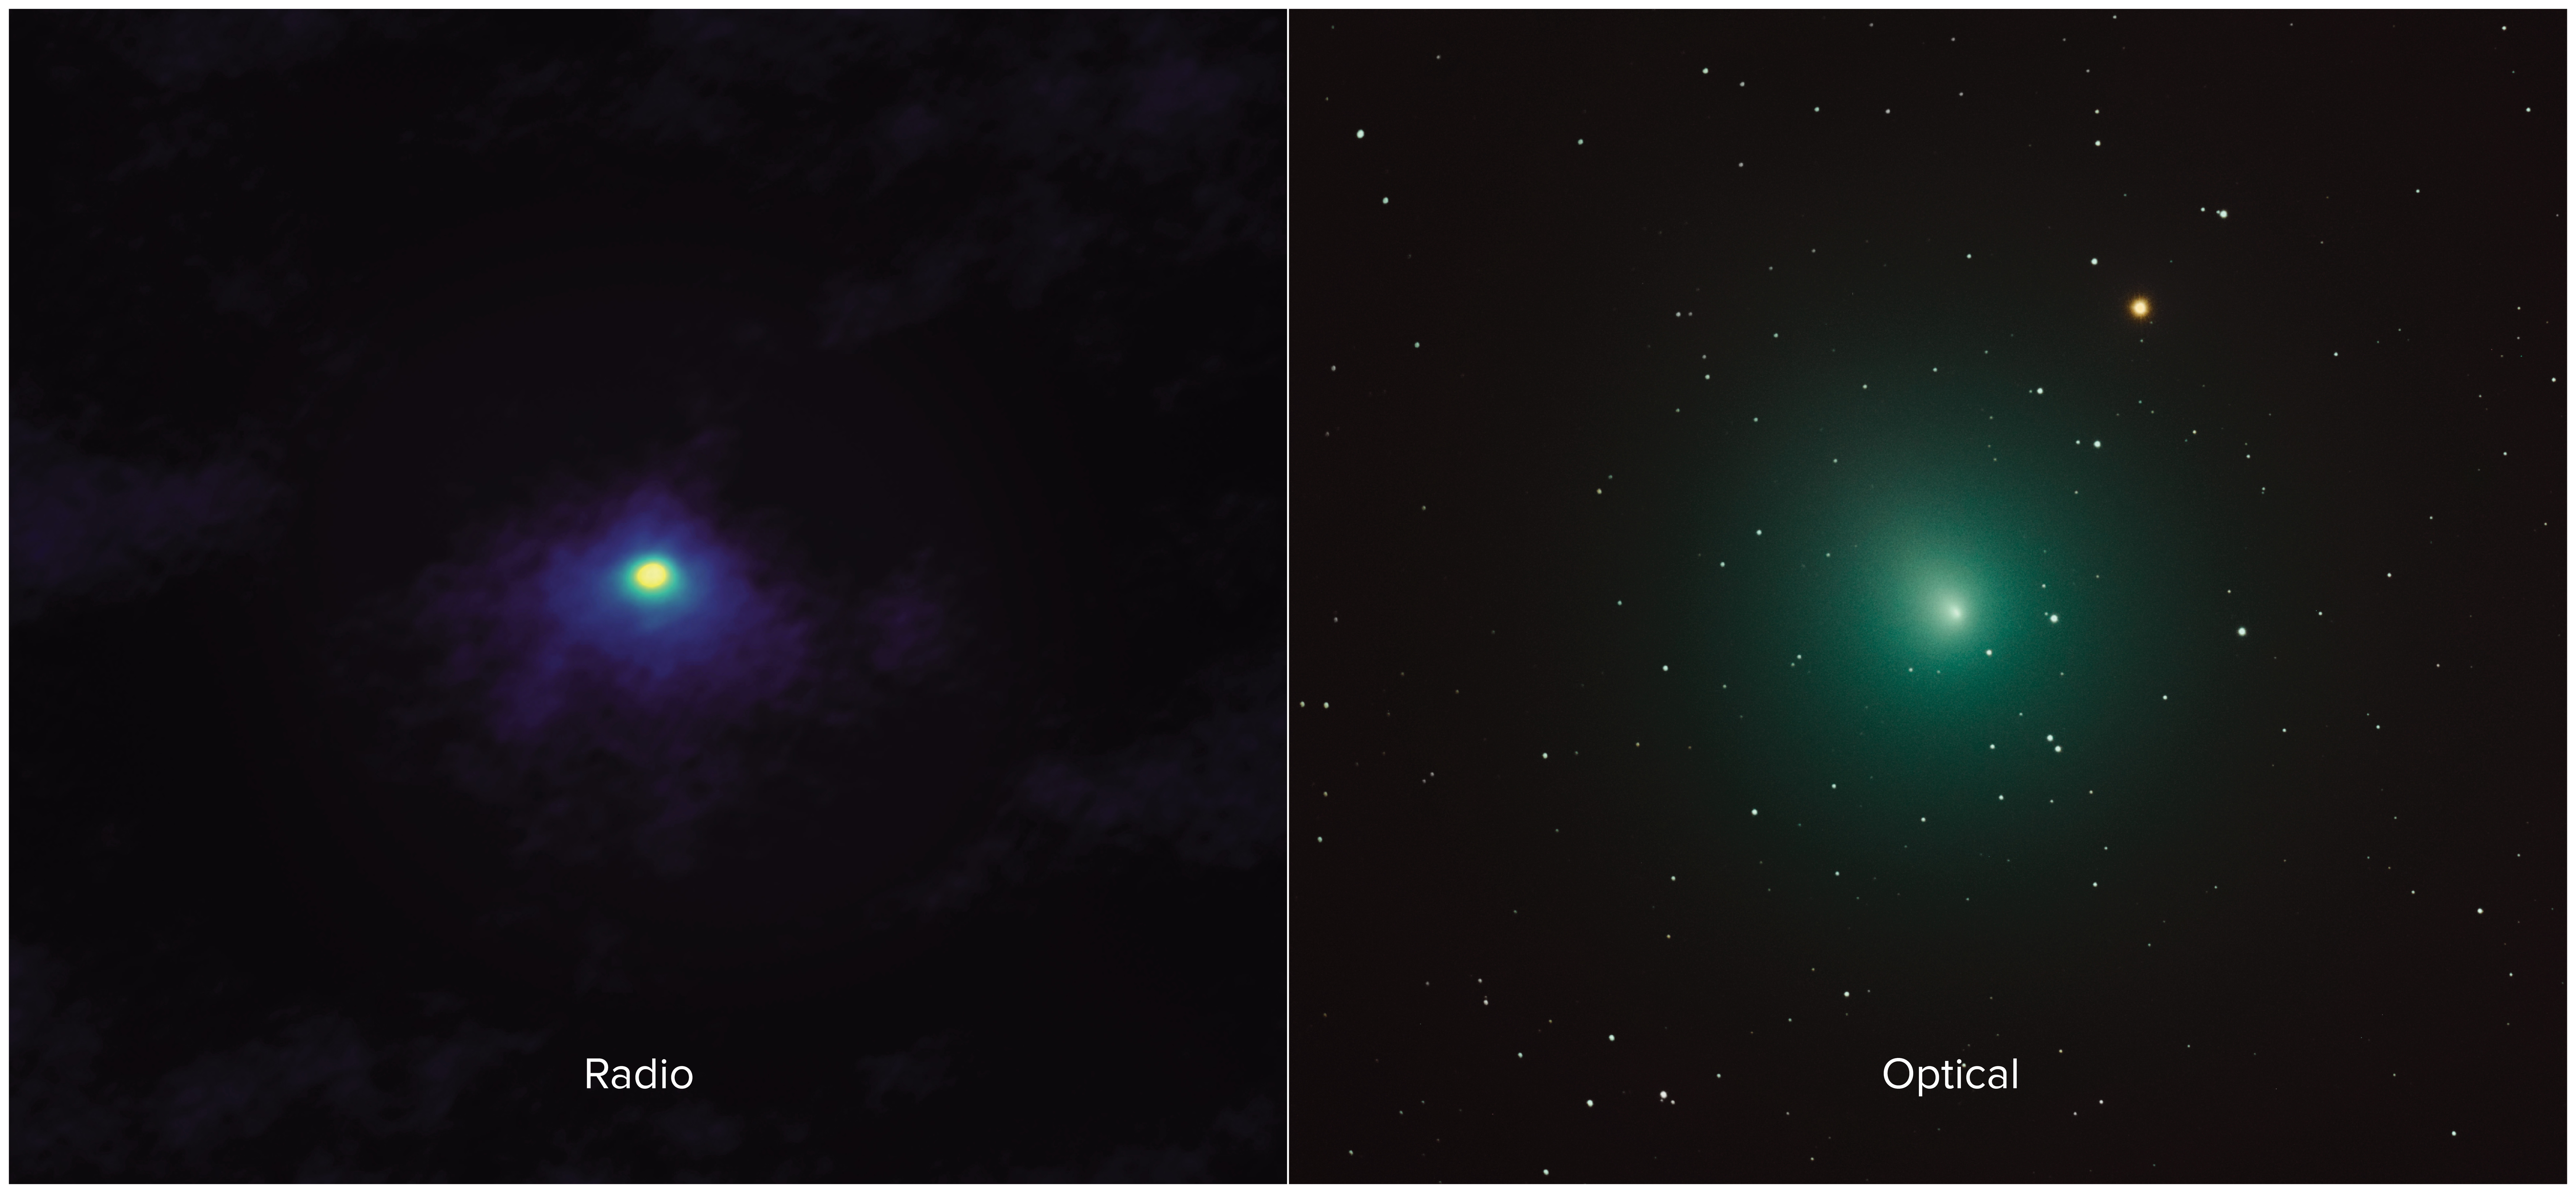

ALMA's View of Comet 46P/Wirtanen

Side-by-side comparison shows an ALMA image of comet 46P/Wirtanen (left) and an optical image (right). The ALMA image has approximately 1000 times the resolution of the optical image and zooms in on the inner portion of the comet's diffuse coma.

Credit: ALMA (ESO/NAOJ/NRAO), M. Cordiner, NASA/CUA; Derek Demeter, Emil Buehler Planetarium